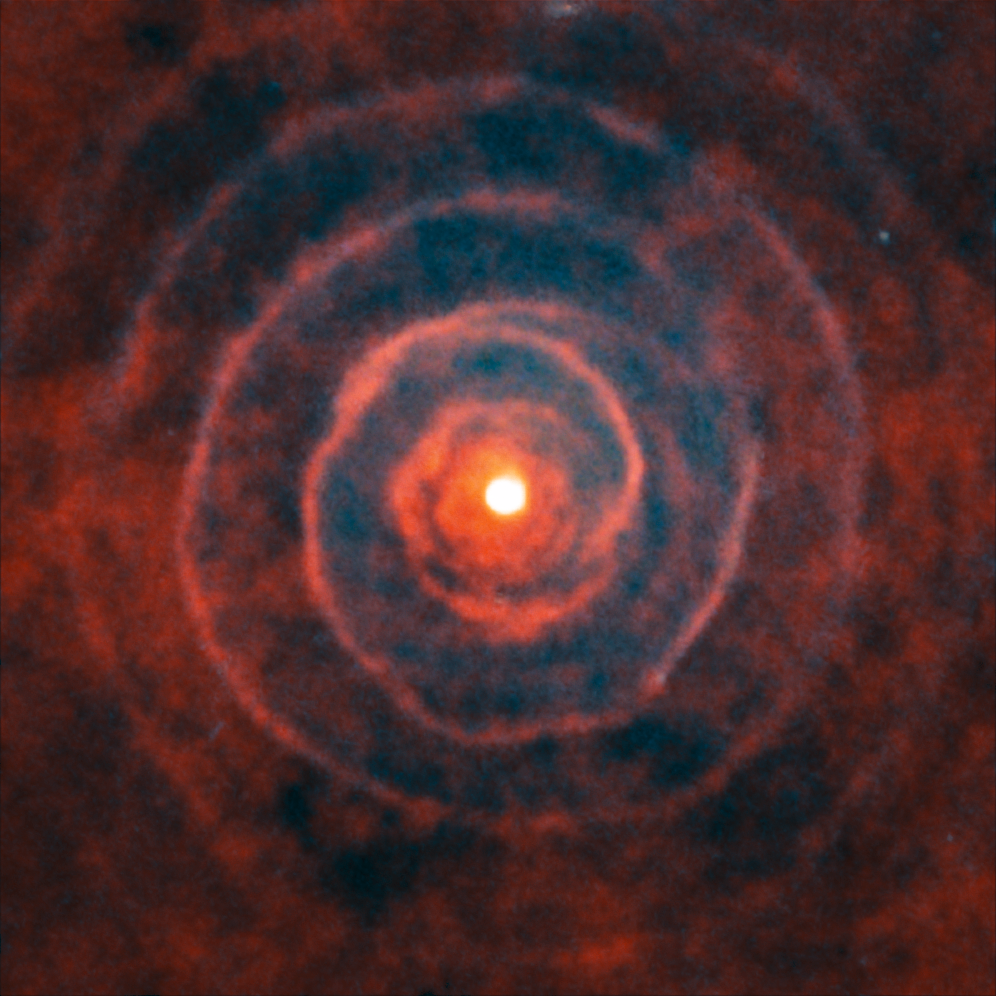

ALMA and Hubble observe LL Pegasi

This image is a composite of images made with the NASA/ESA Hubble Space Telescope and the Atacama Large Millimeter/submillimeter Array (ALMA), both observing the binary star system LL Pegasi. The old star LL Pegasi is continuously losing gaseous material as it evolves into a planetary nebula, and the distinct spiral shape is the imprint made by the stars orbiting in this gas.

The Hubble image can be seen here, the ALMA image here.

Credit: ALMA (ESO/NAOJ/NRAO)/H. Kim et al., ESA/NASA & R. Sahai